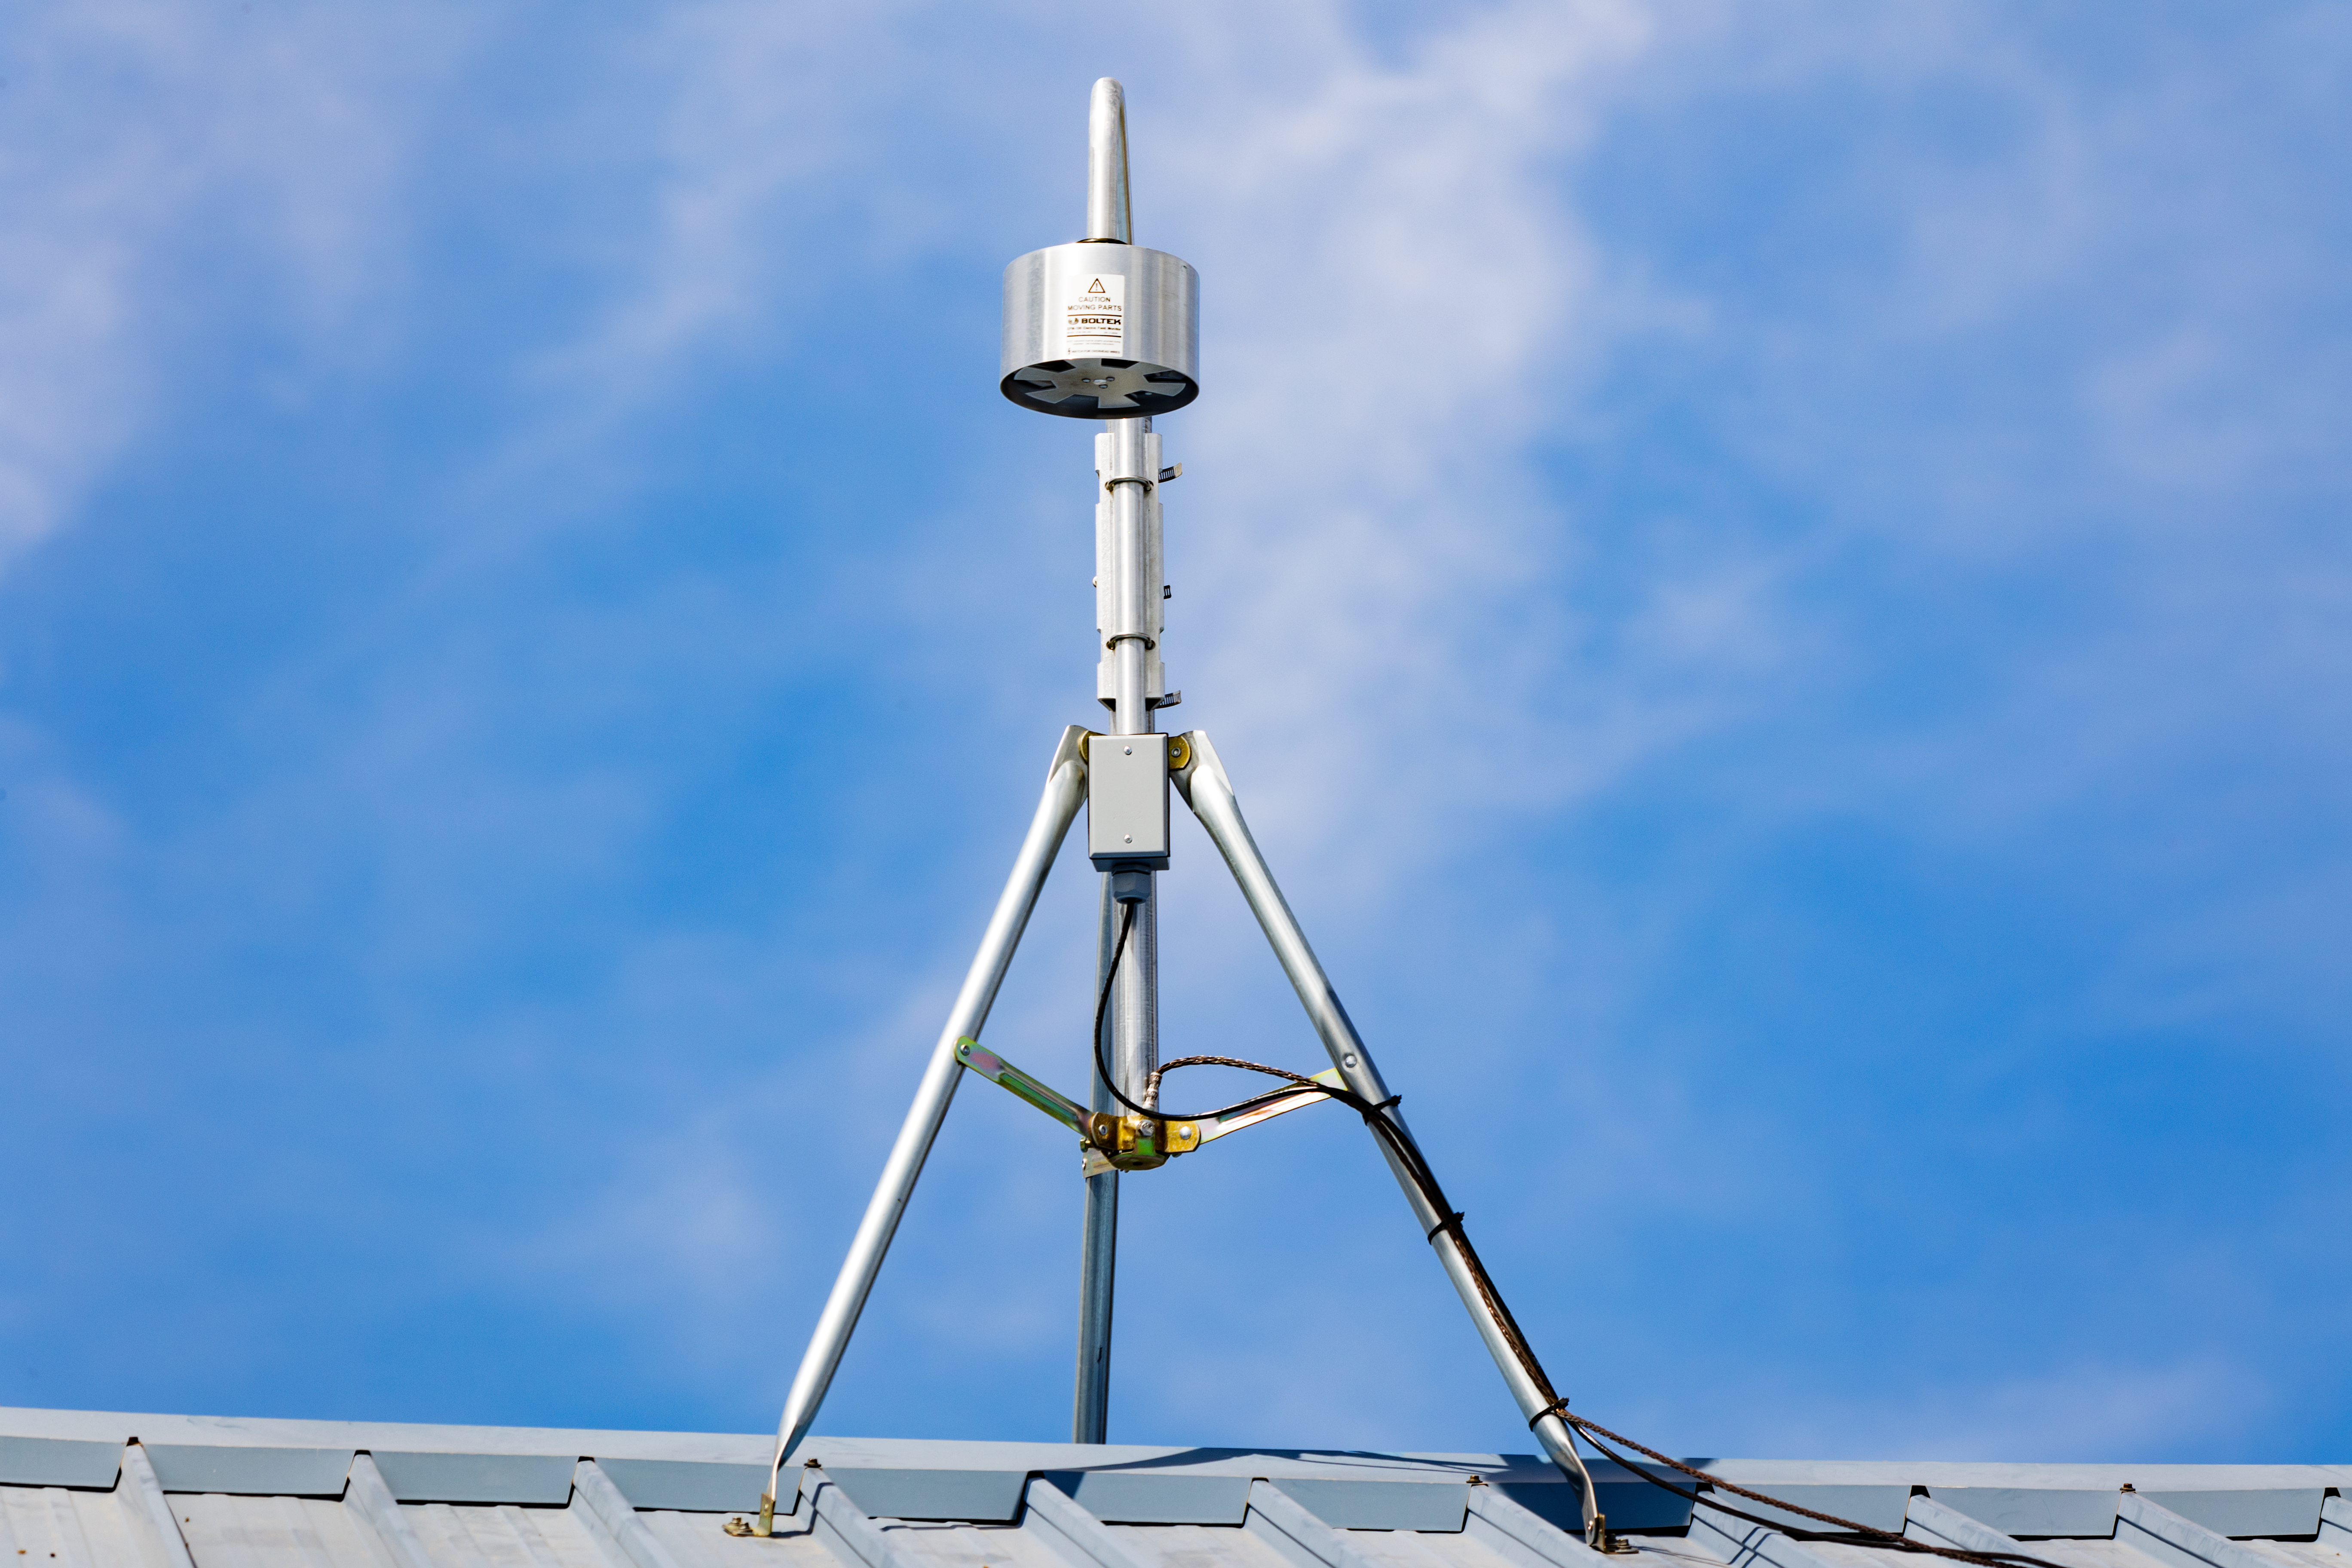

NEID Solar Telescope

The NEID Solar Telescope on the roof of the WIYN telescope control room on Kitt Peak National Observatory in Arizona.

Credit: KPNO/NOIRLab/NSF/AURA/T. Slovinský